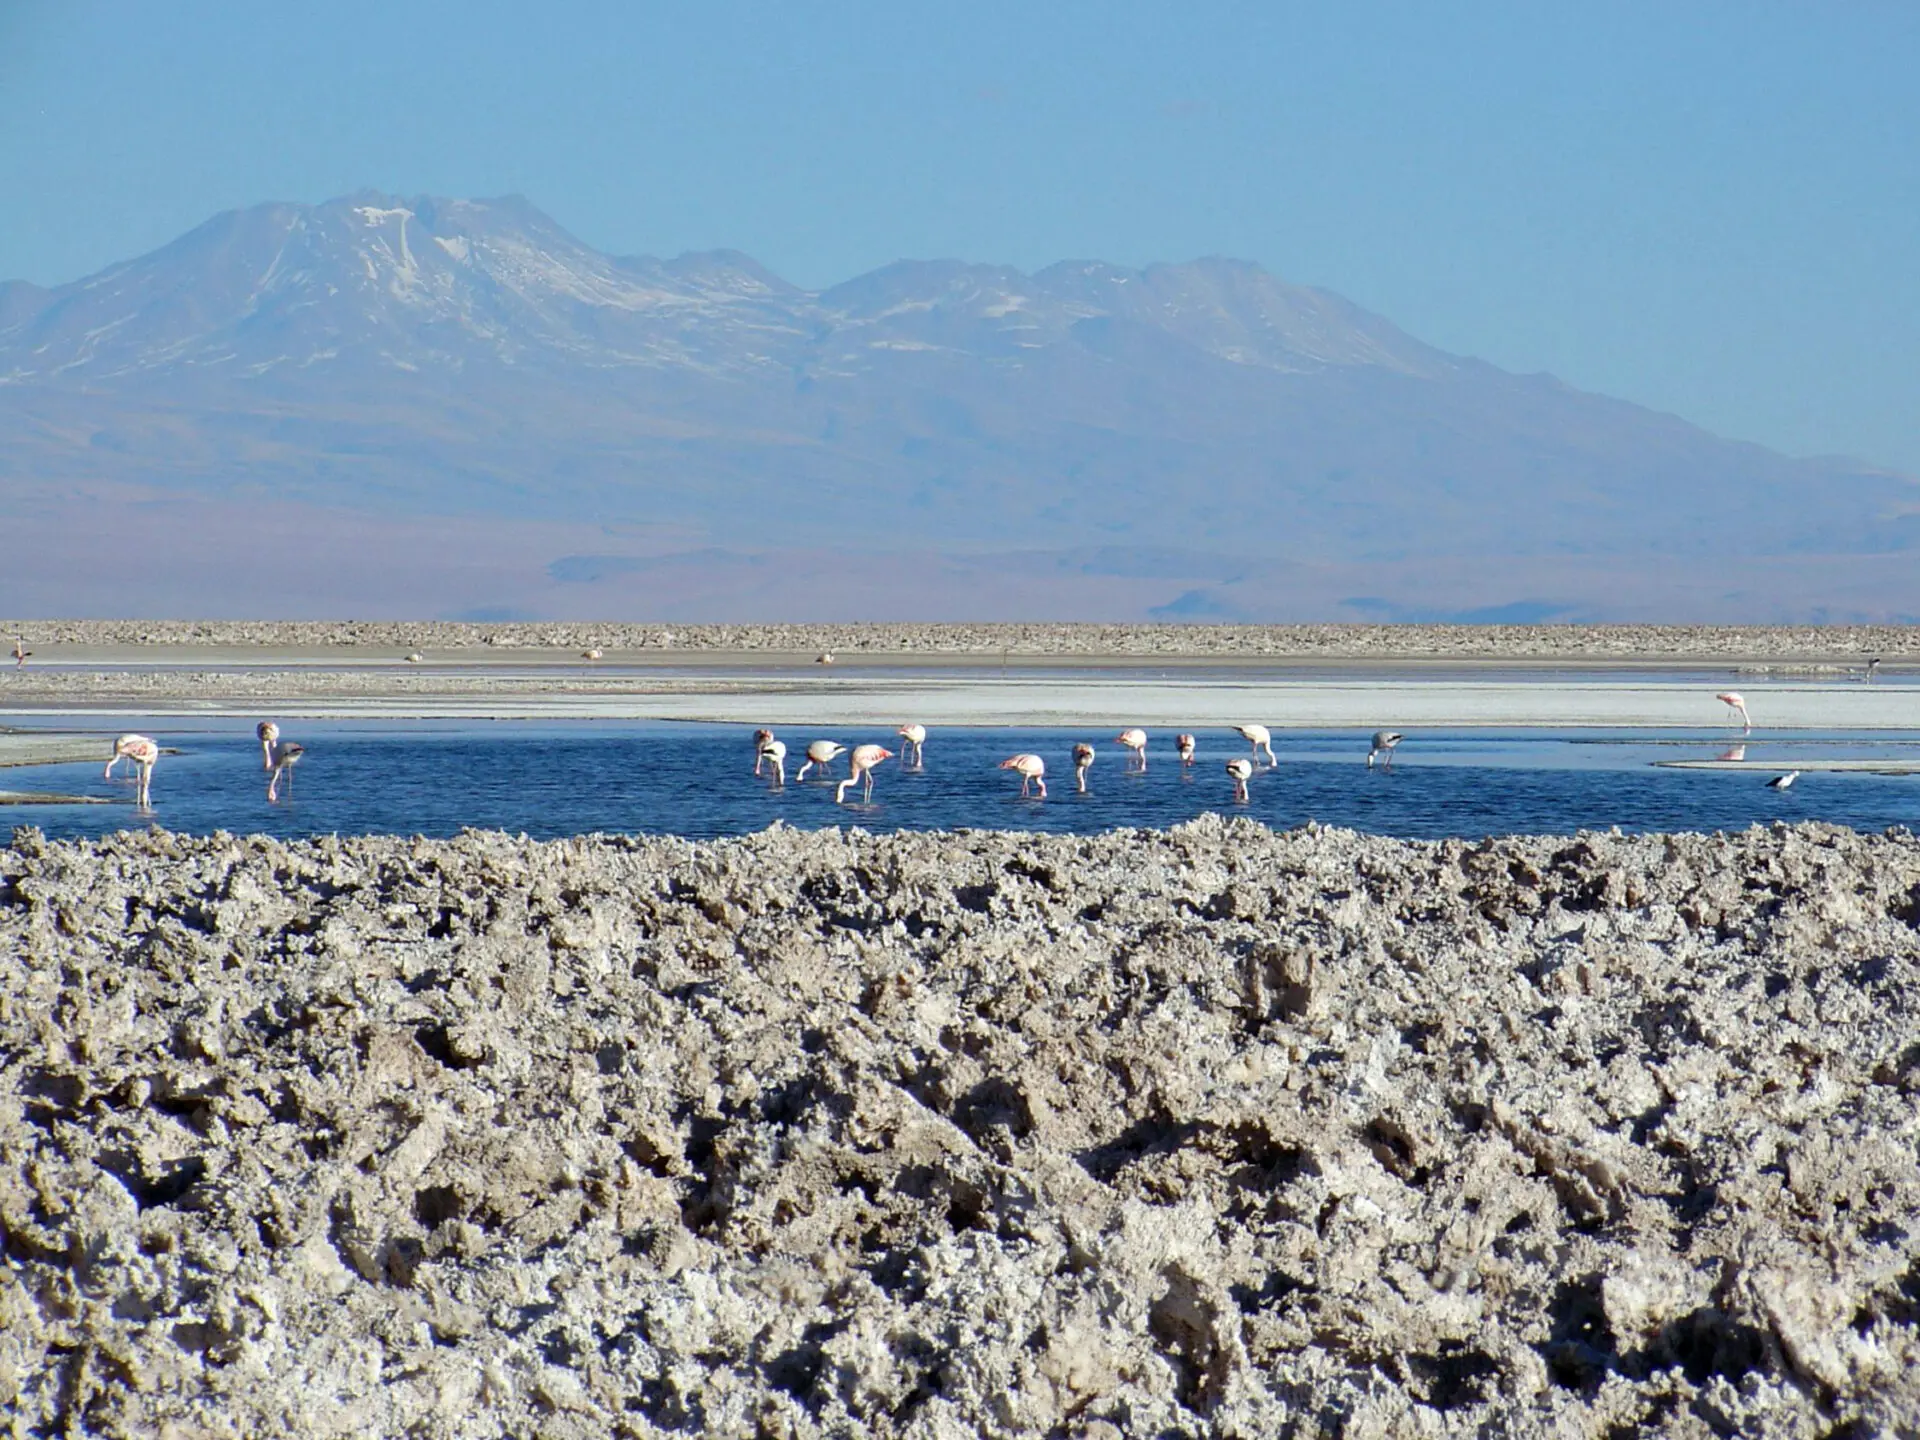

Flamingos

Flamingos in one of the many lagoons found in the Atacama saltbed.

Credit: ALMA (ESO/NAOJ/NRAO)